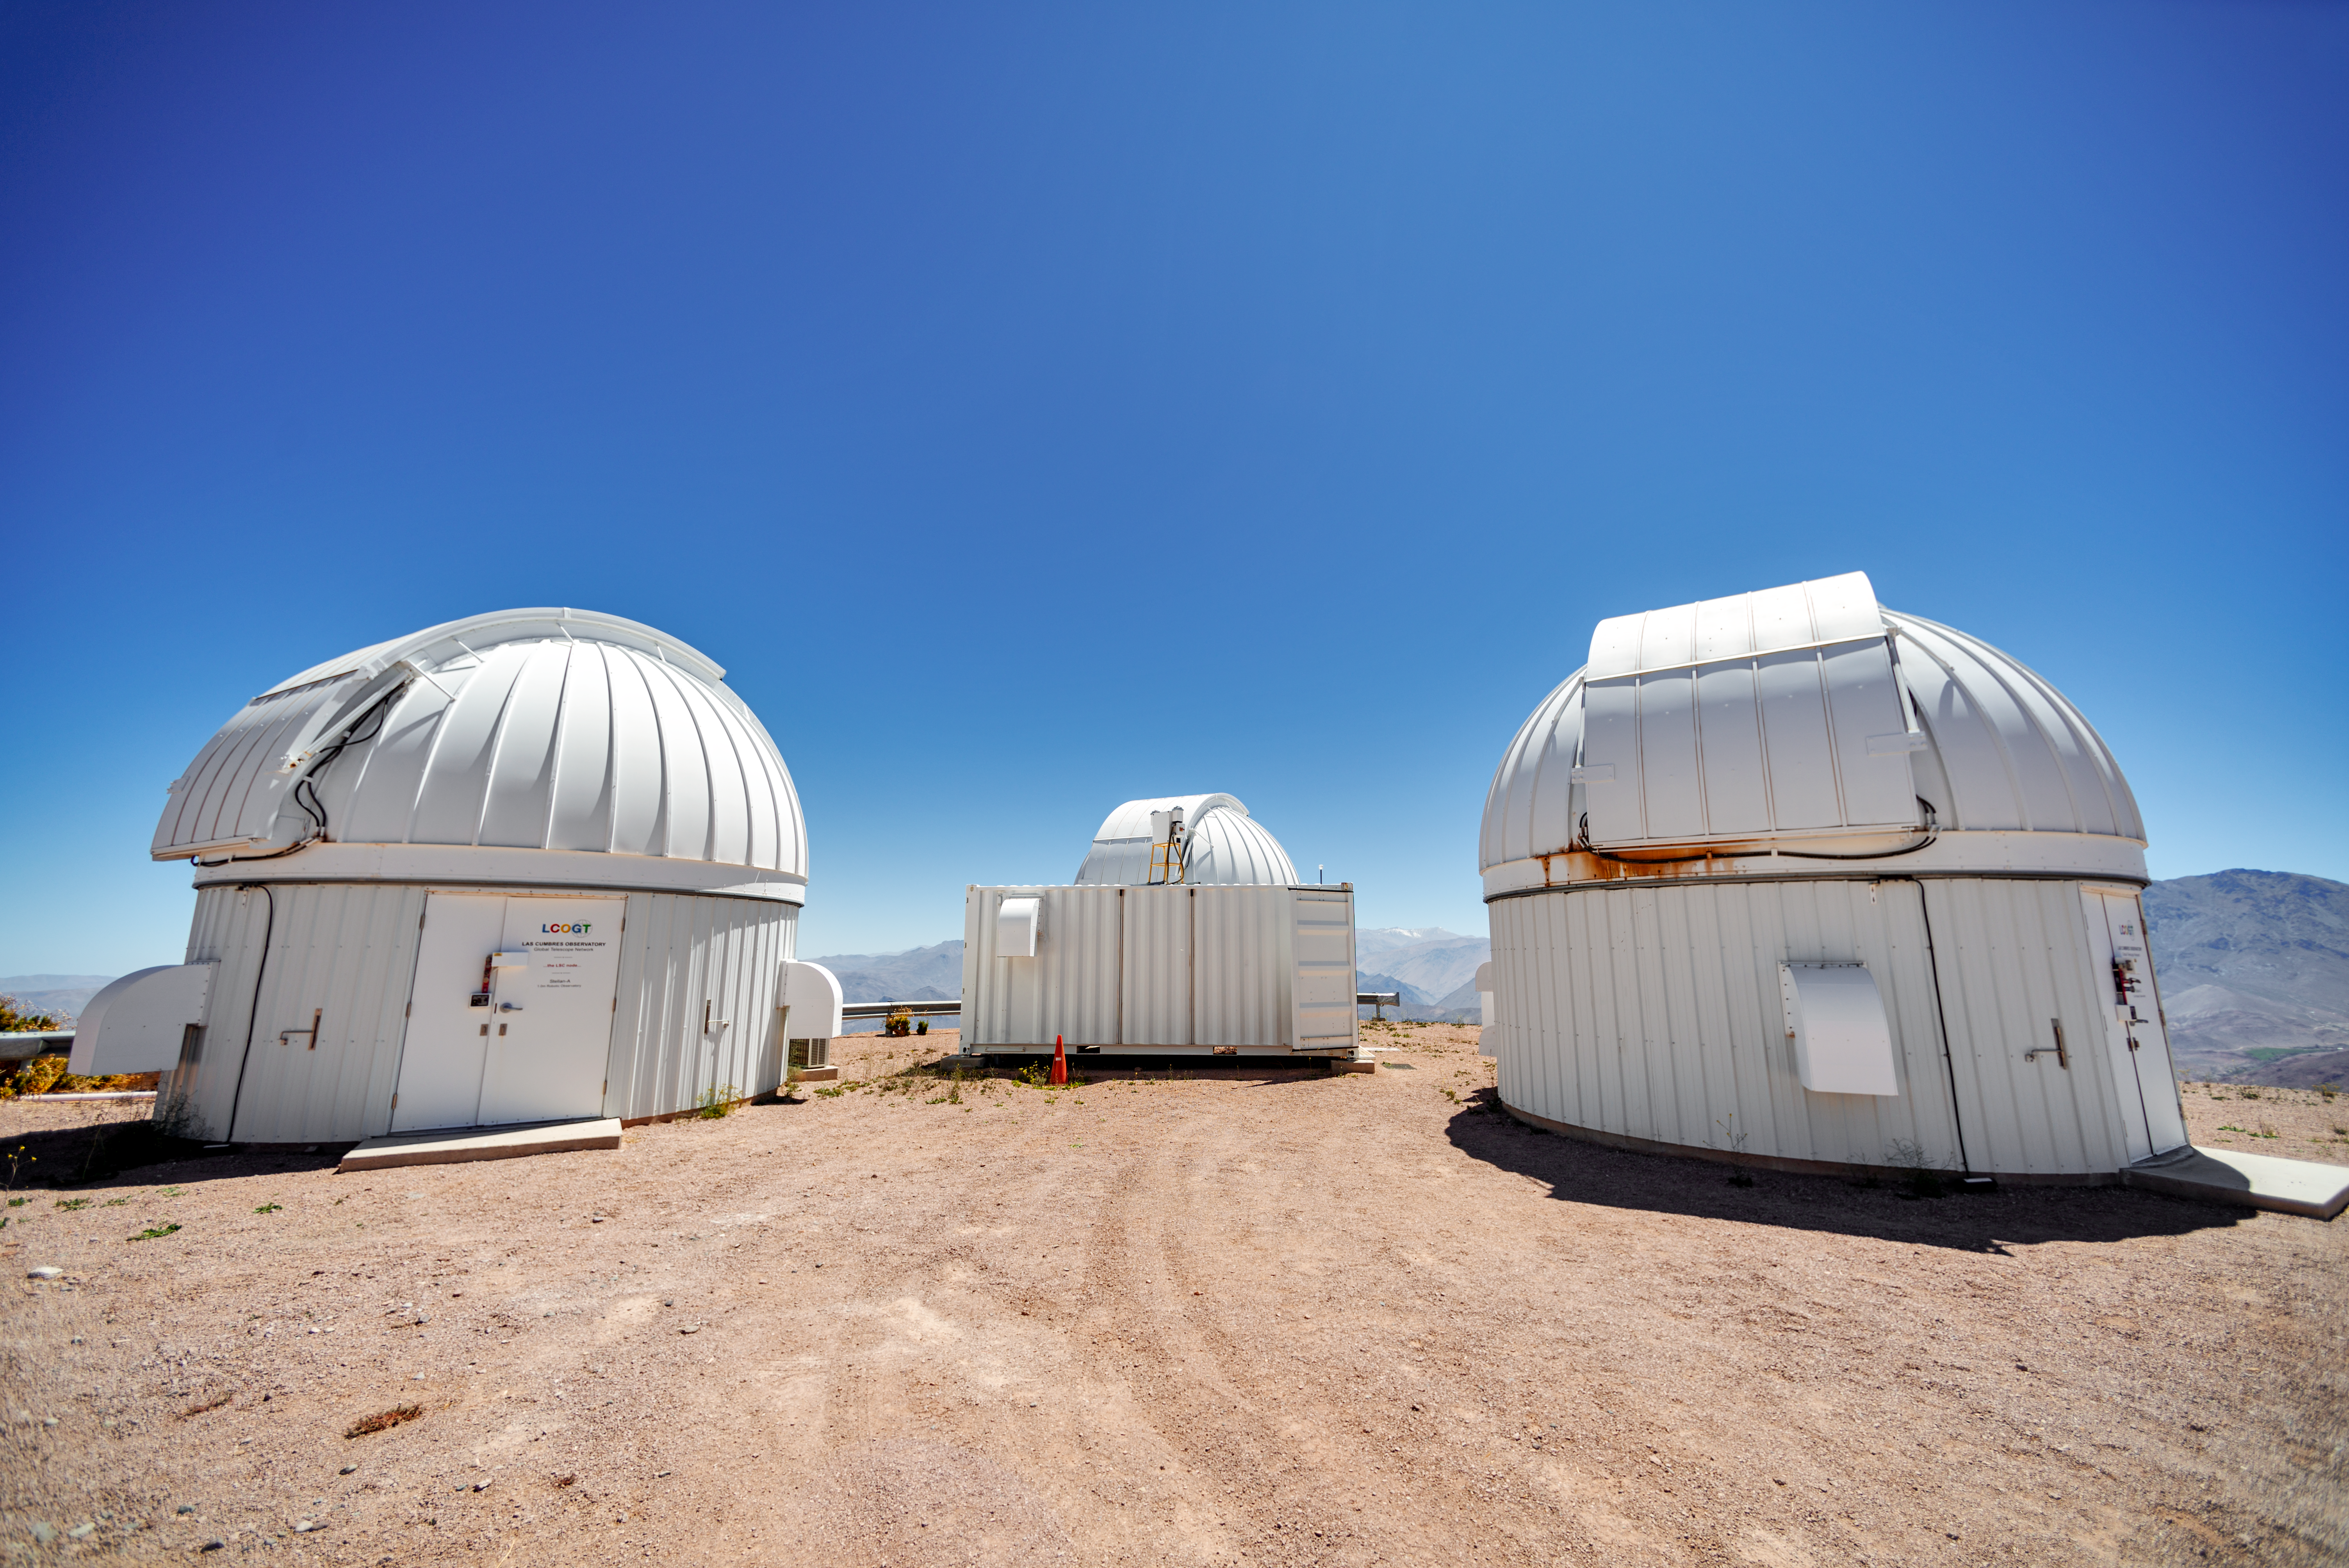

Las Cumbres Observatory 1-meter Telescope Domes

These three Las Cumbres Observatory 1-meter Telescope domes are located at Cerro Tololo Inter-American Observatory in Chile.

Credit: CTIO/NOIRLab/NSF/AURA